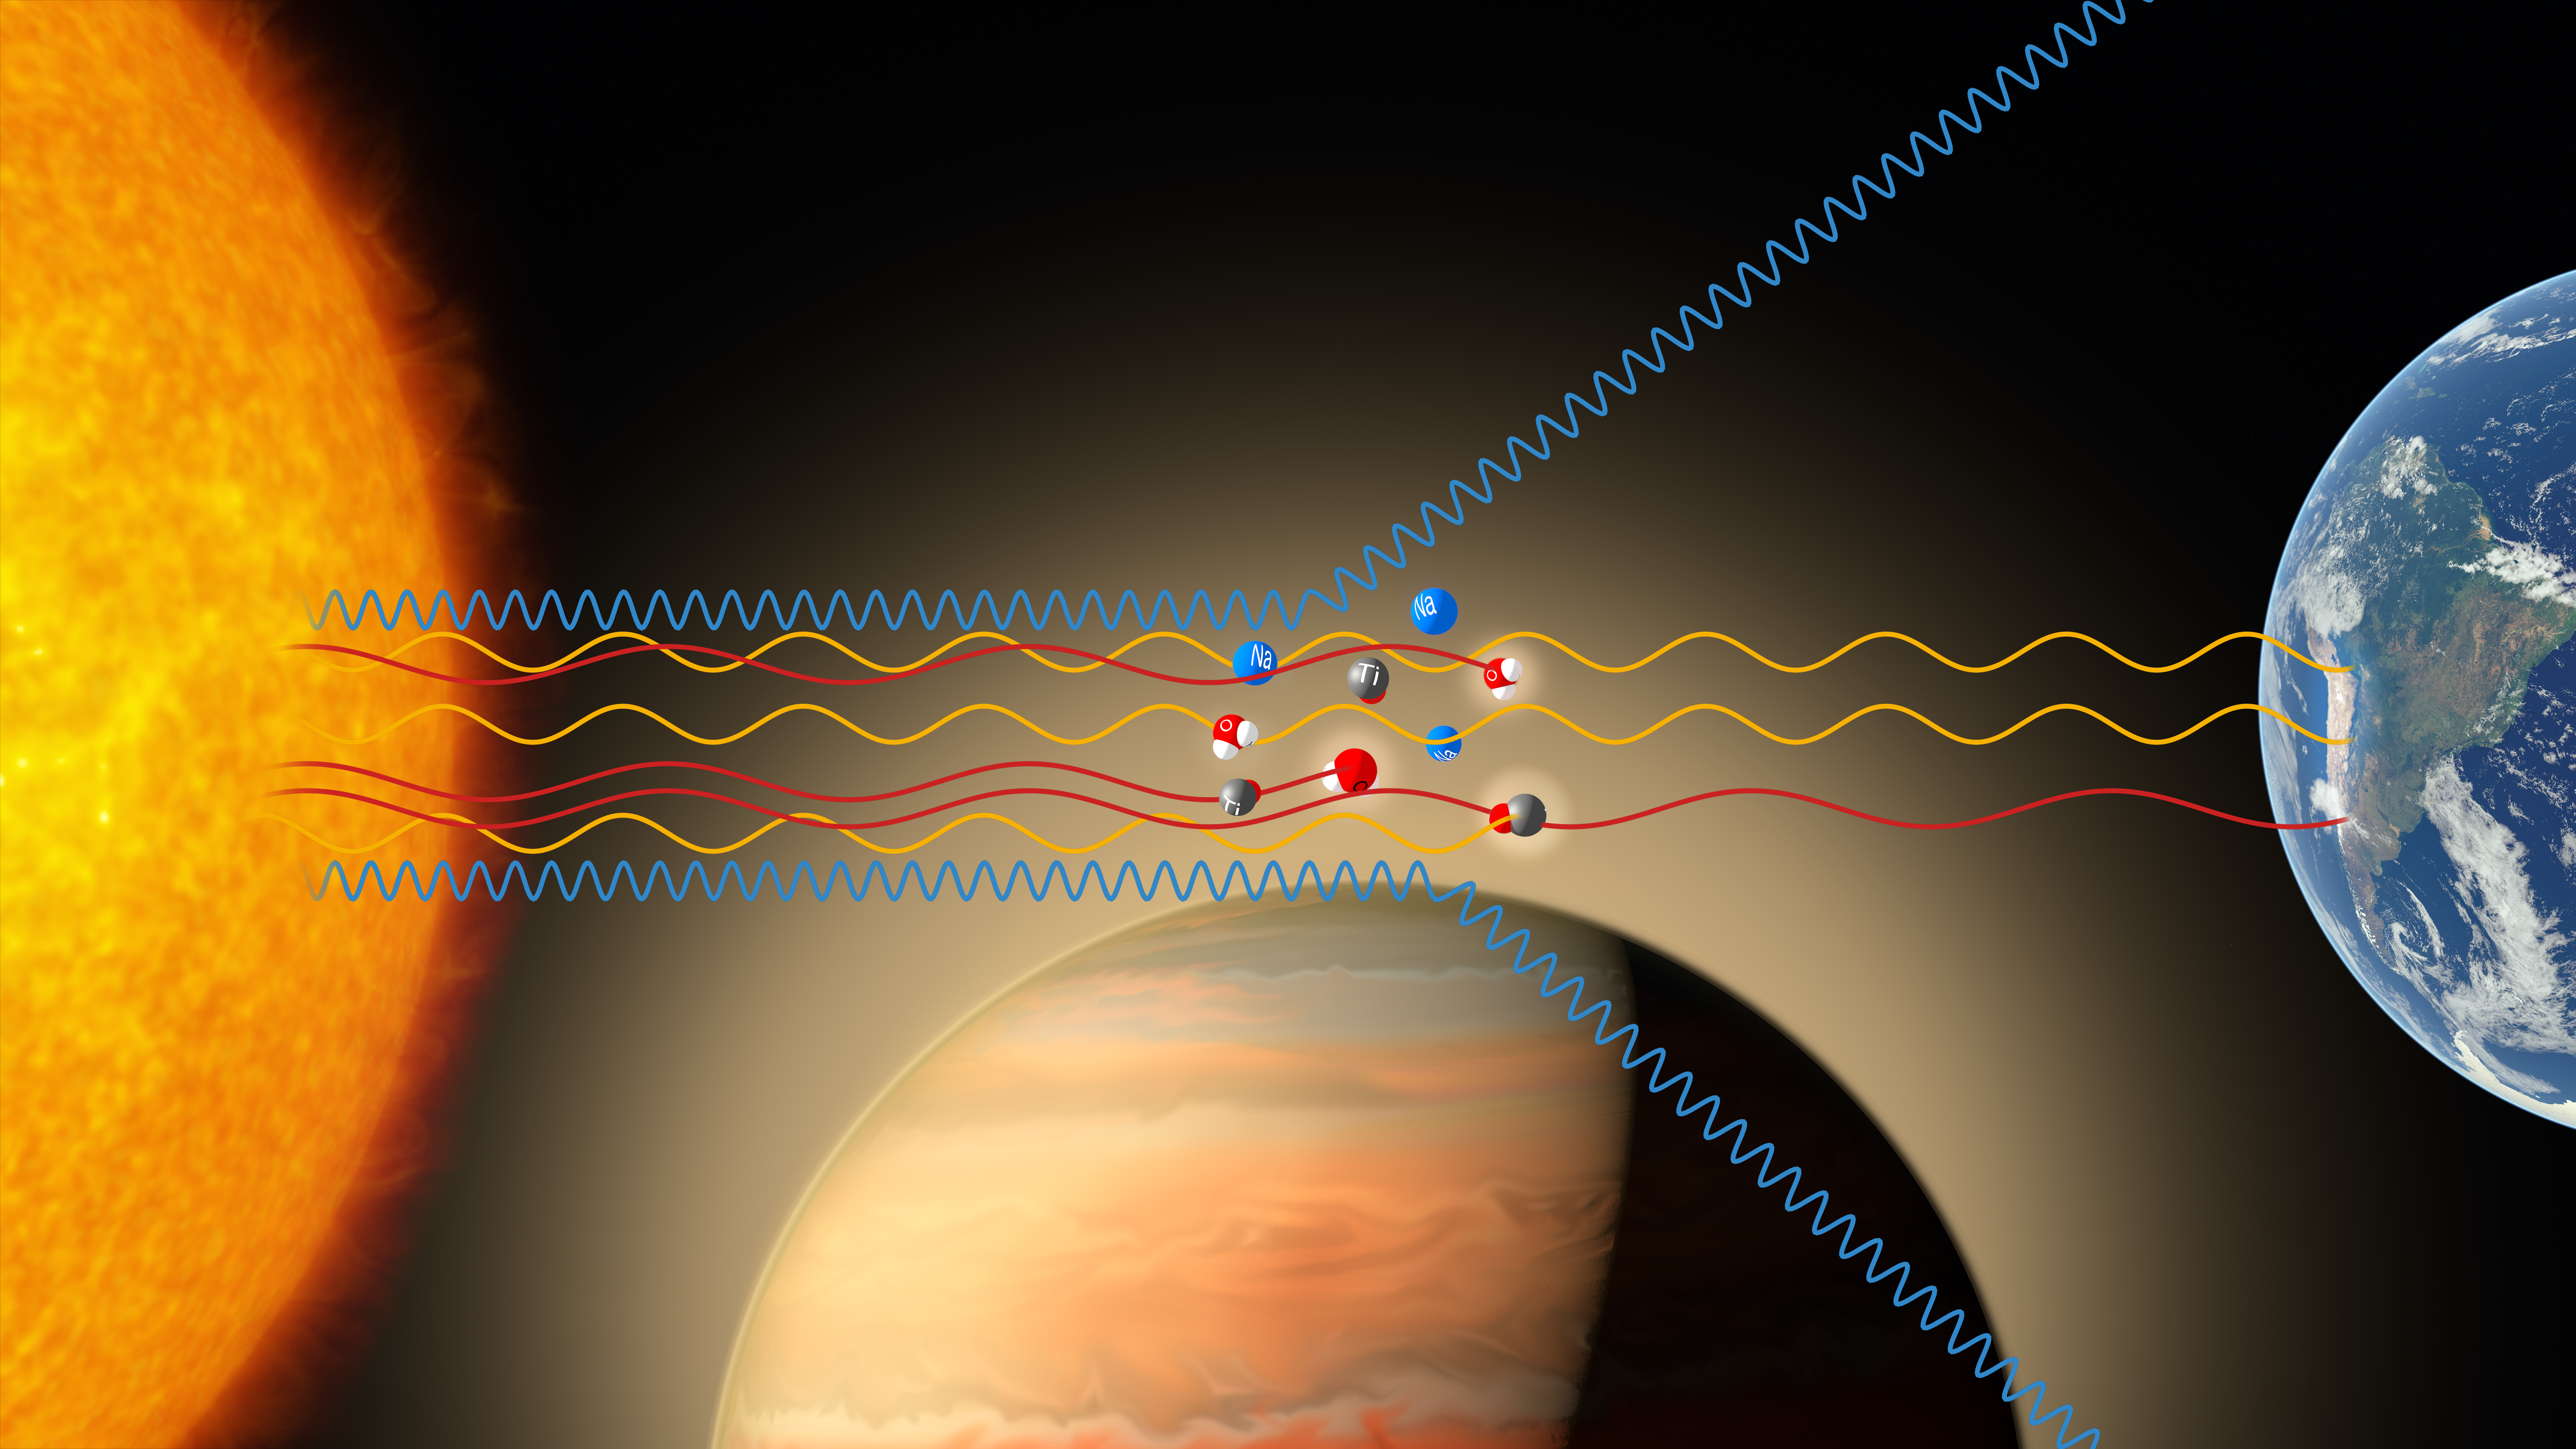

Infographic showing the path of stellar light through the atmosphere of WASP-19b

As WASP-19b passes in front of its parent star, some of the starlight passes through the planet’s atmosphere and leaves subtle fingerprints in the light that eventually reaches Earth. By using the FORS2 instrument on the Very Large Telescope the team was able to carefully analyse this light and deduce that the atmosphere contained small amounts of titanium oxide, water and traces of sodium, alongside a strongly scattering global haze.

Credit: ESO/M. Kornmesser